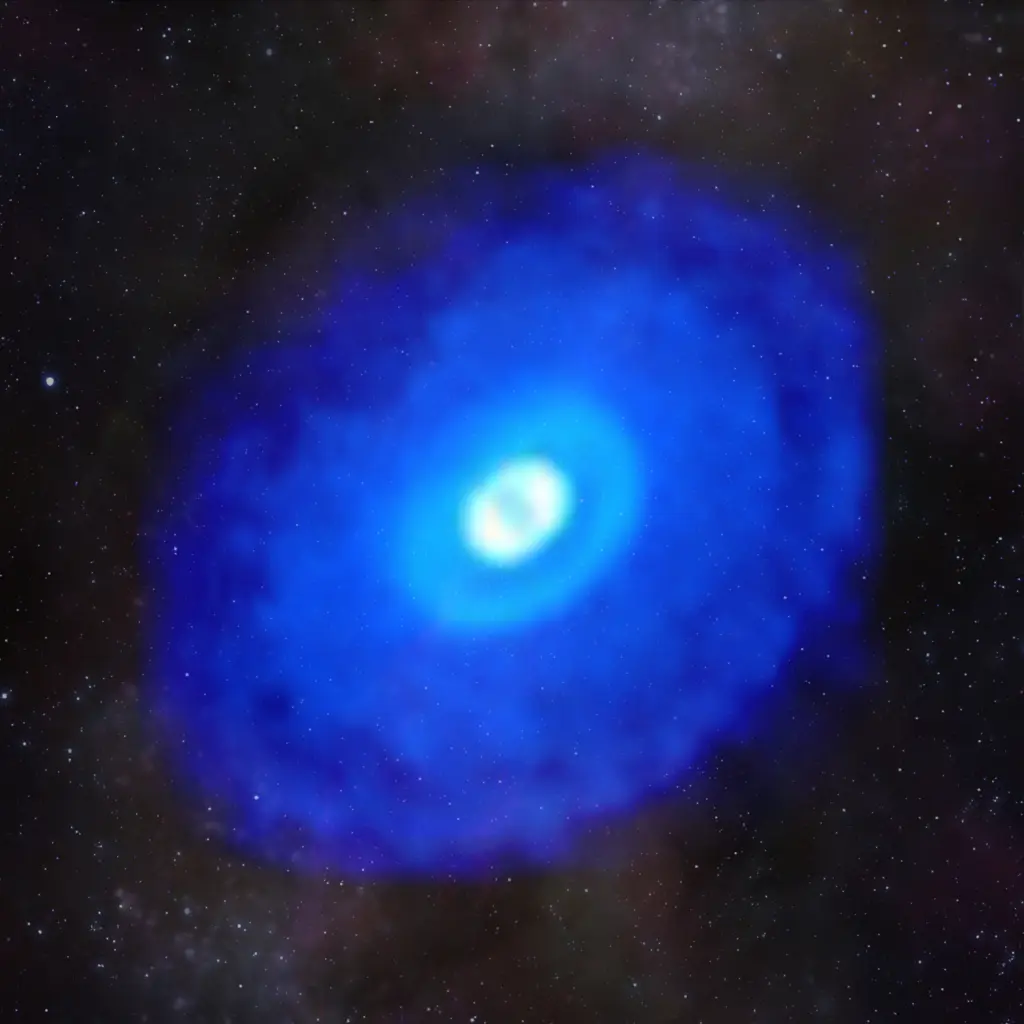

Fig6_HD163296_HCN_260GH_hf1_BLUElogSeeThruStars3K75percent-1024x1024

This composite image of ALMA data from the young star HD 163296 shows hydrogen cyanide emission laid over a starfield. The MAPS project zoomed in on hydrogen cyanide and other organic and inorganic compounds in planet-forming disks to gain a better understanding of the compositions of young planets and how the compositions link to where planets form in a protoplanetary disk.

Credit: ALMA (ESO/NAOJ/NRAO)/D. Berry (NRAO), K. Öberg et al (MAPS)